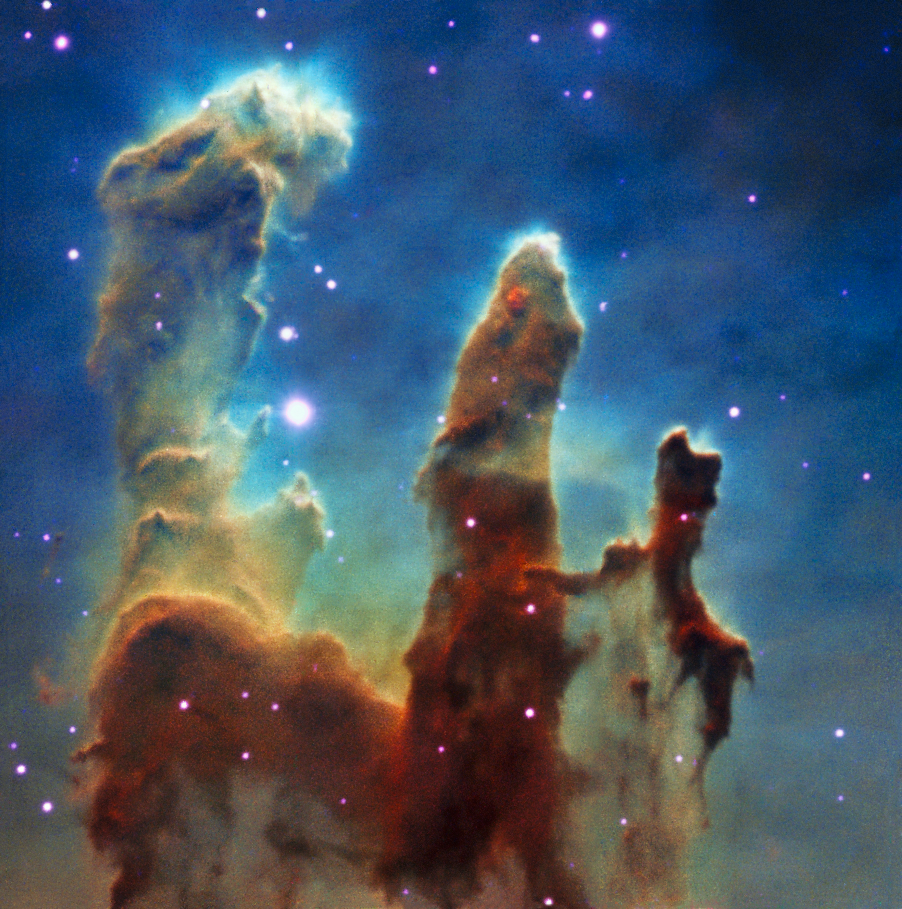

Colour composite view of the Pillars of Creation from MUSE data

This colour view was created from observations of the Pillars of Creation made with the MUSE instrument on ESO’s Very Large Telescope. The parts of the three-dimensional MUSE data cube that correspond to emission from different chemical elements in the clouds have been extracted and combined to create this colour view of the region.

Credit: ESO